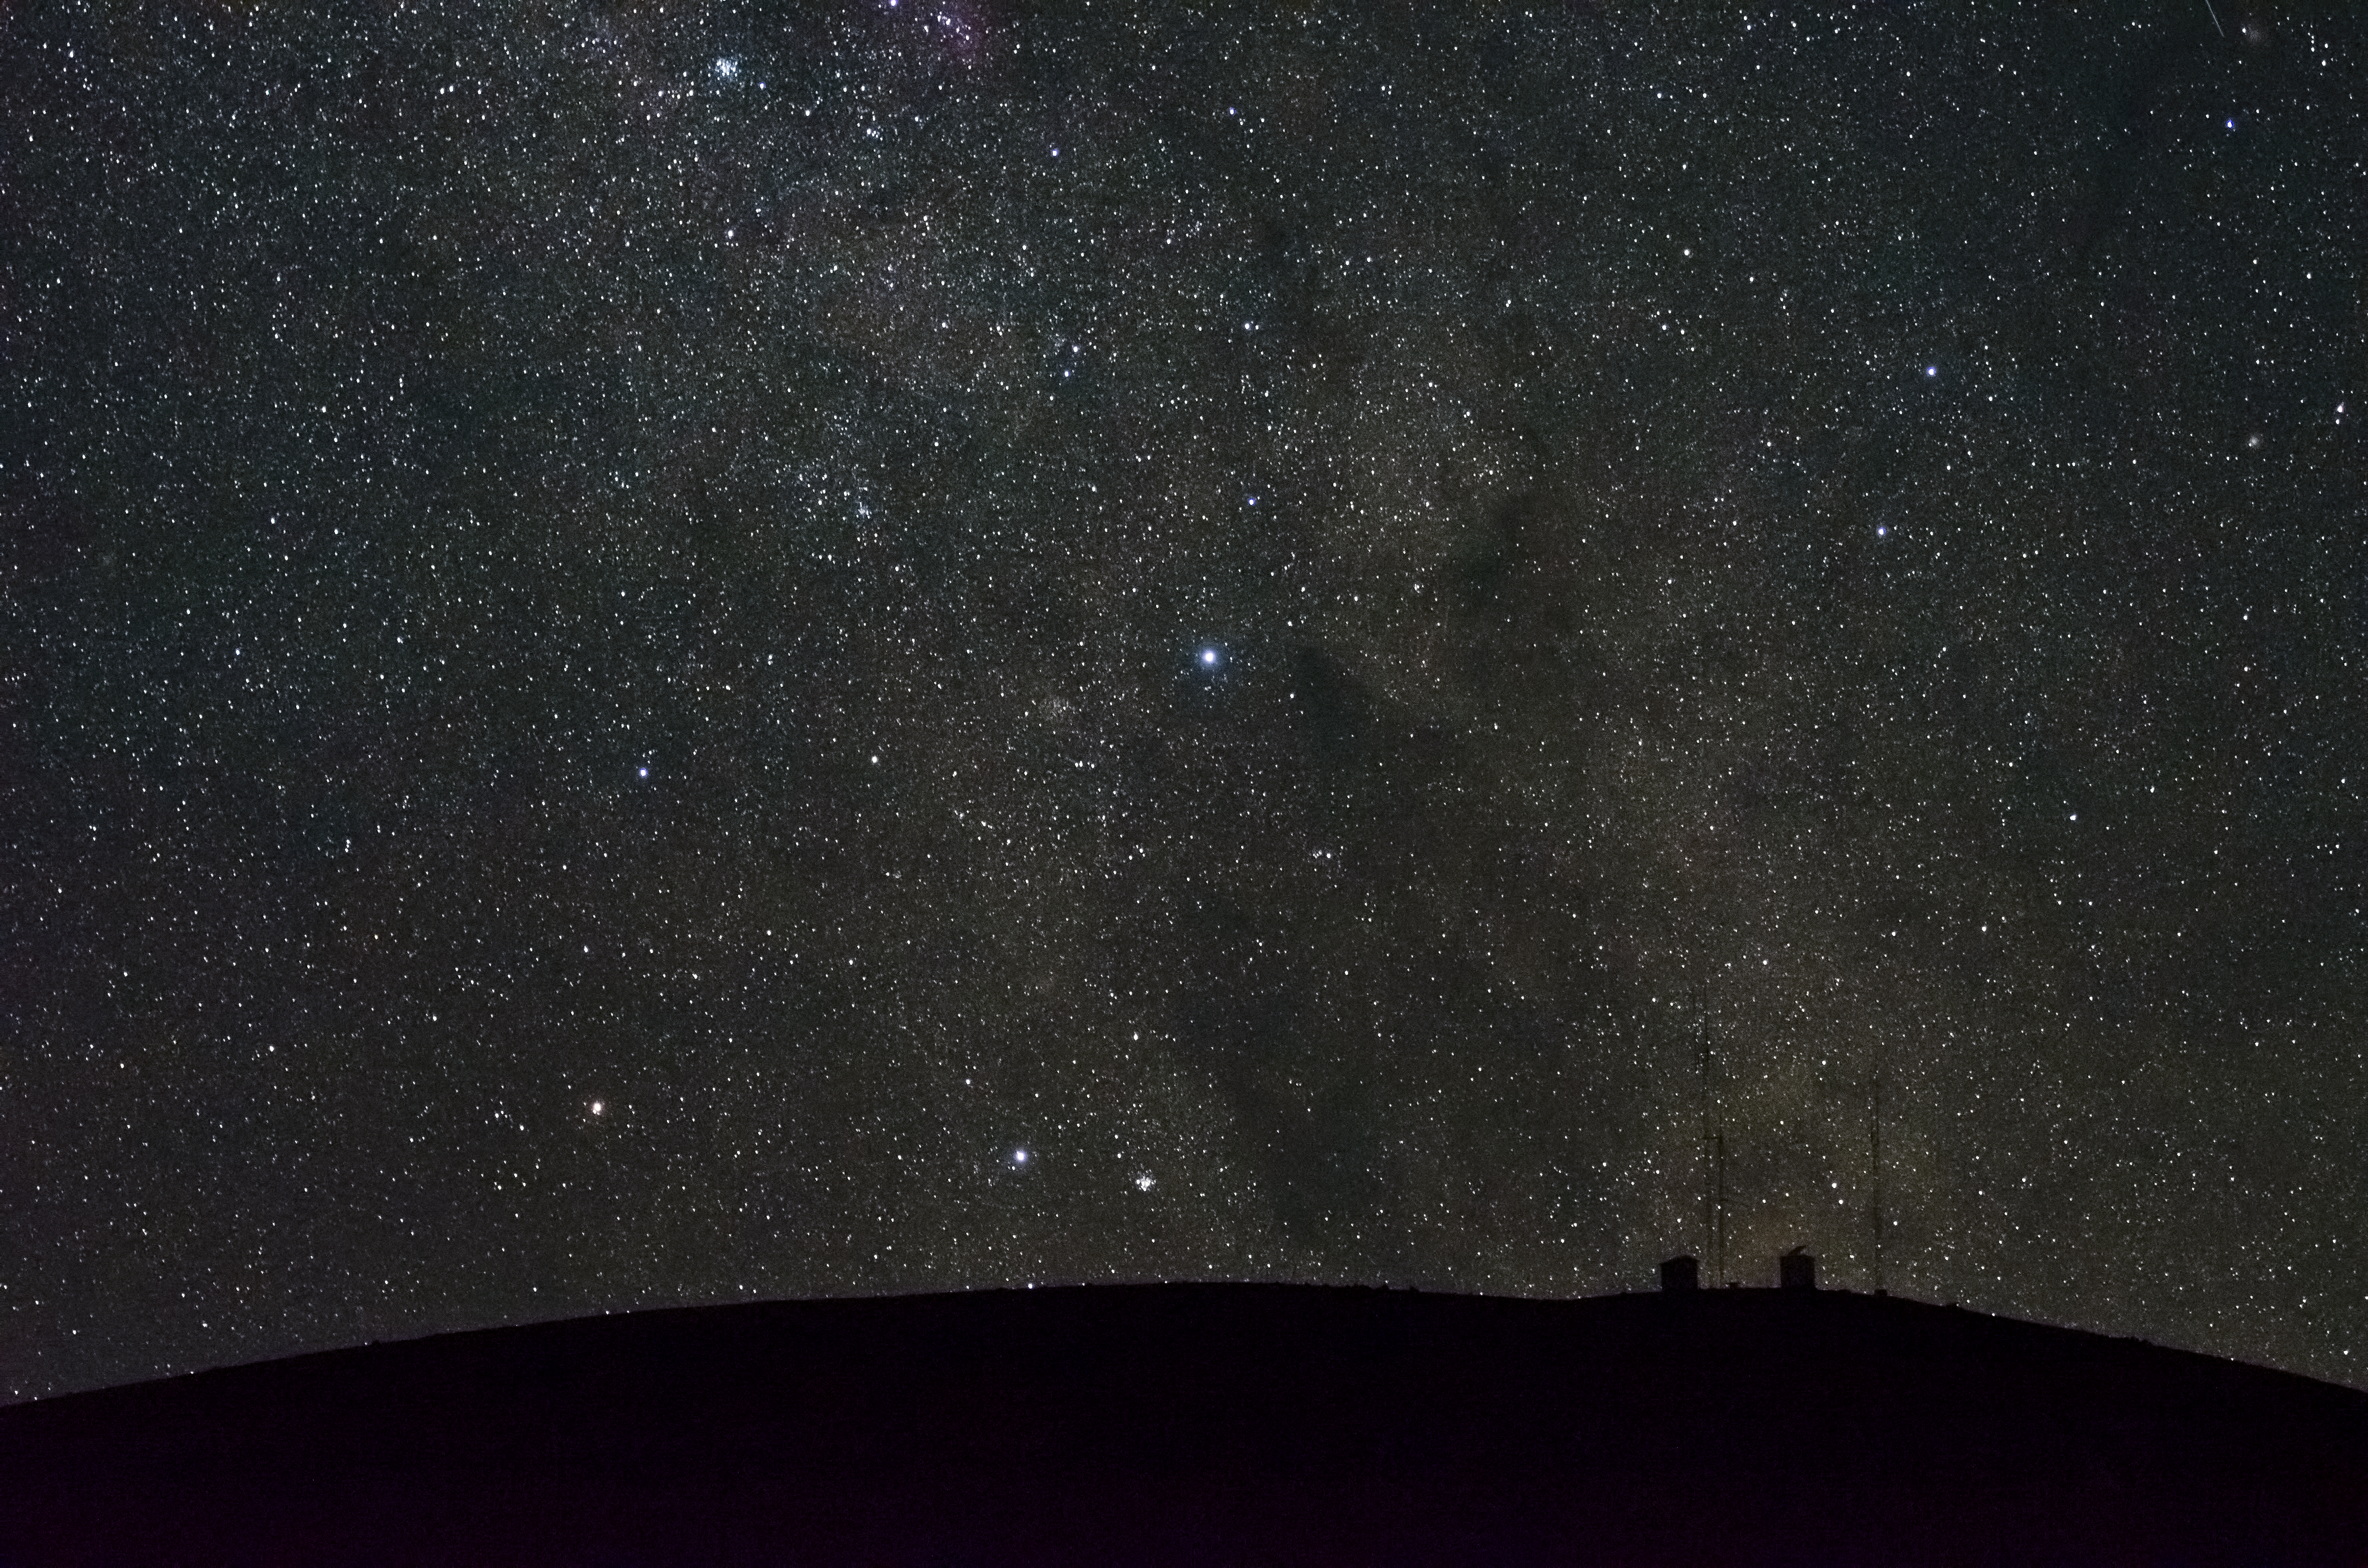

Pin-pricks in the sky

Observing conditions in the Atacama Desert are so good that views of the stars are truly stunning.

Credit: G. Brammer/ESO